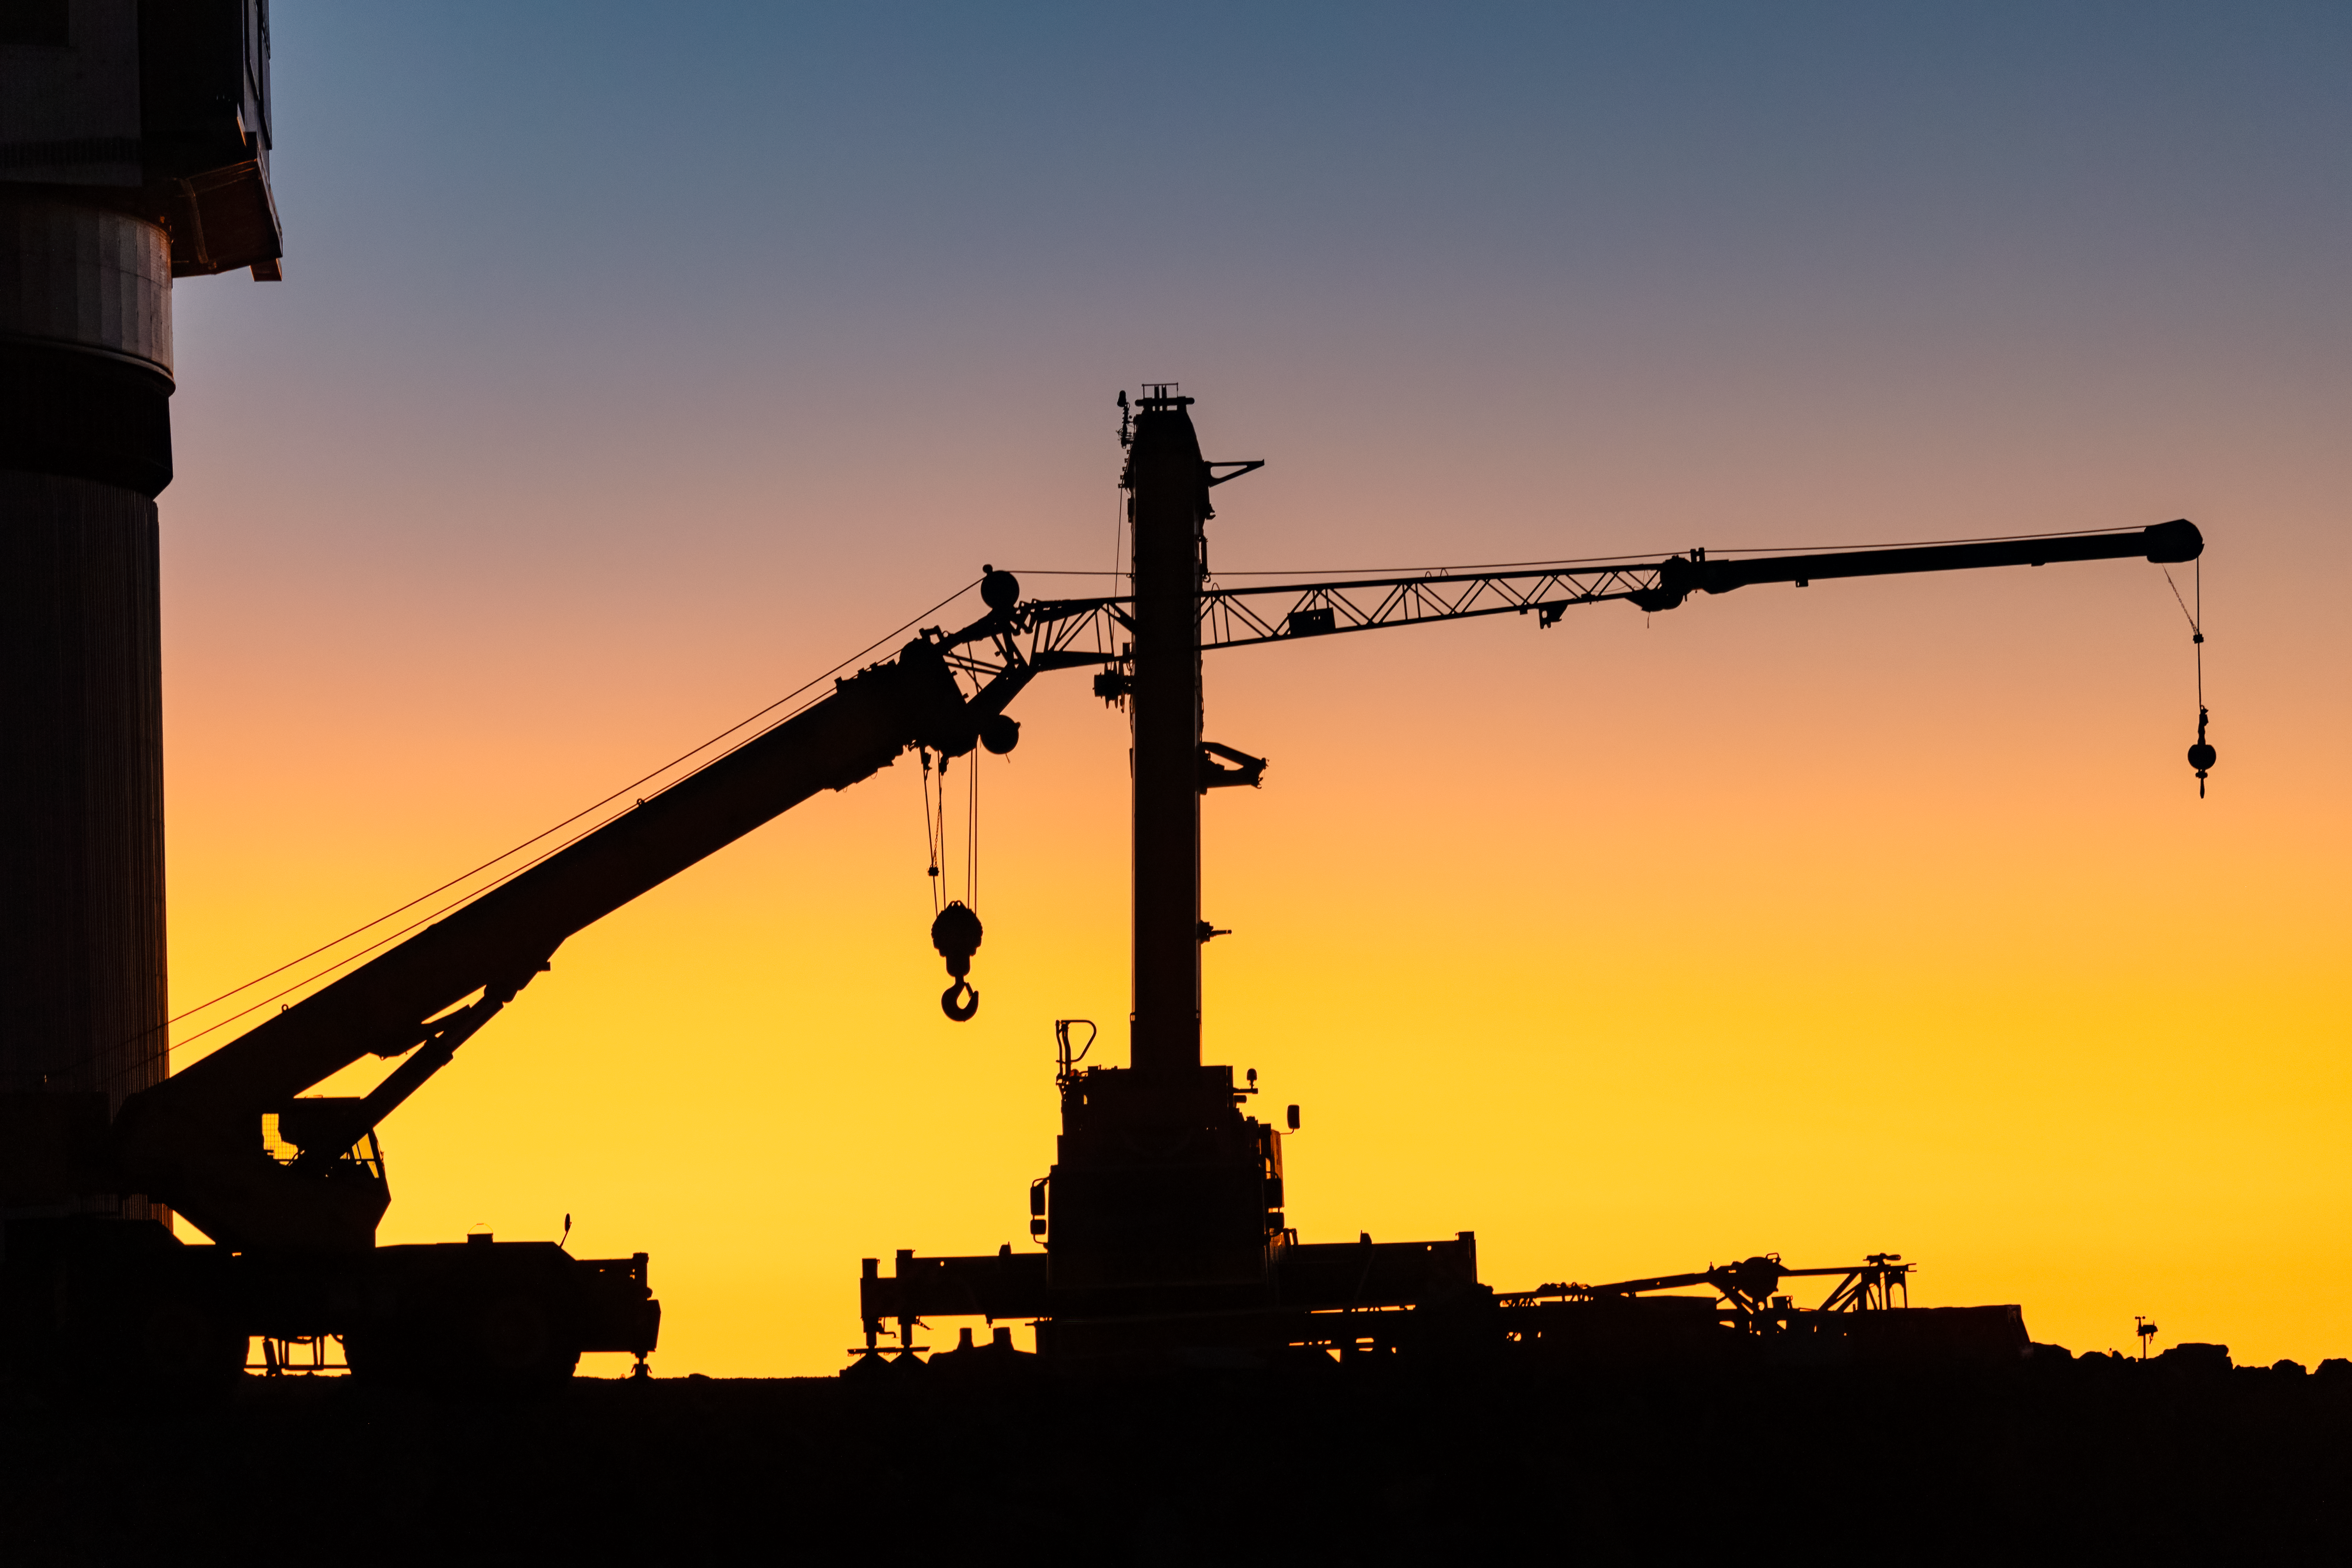

Vera C. Rubin Observatory Construction

A crane used in the construction of the Vera C. Rubin Observatory, which can be seen at left, is depicted here at sunset.

Credit: NOIRLab/AURA/NSF/ T. Slovinský